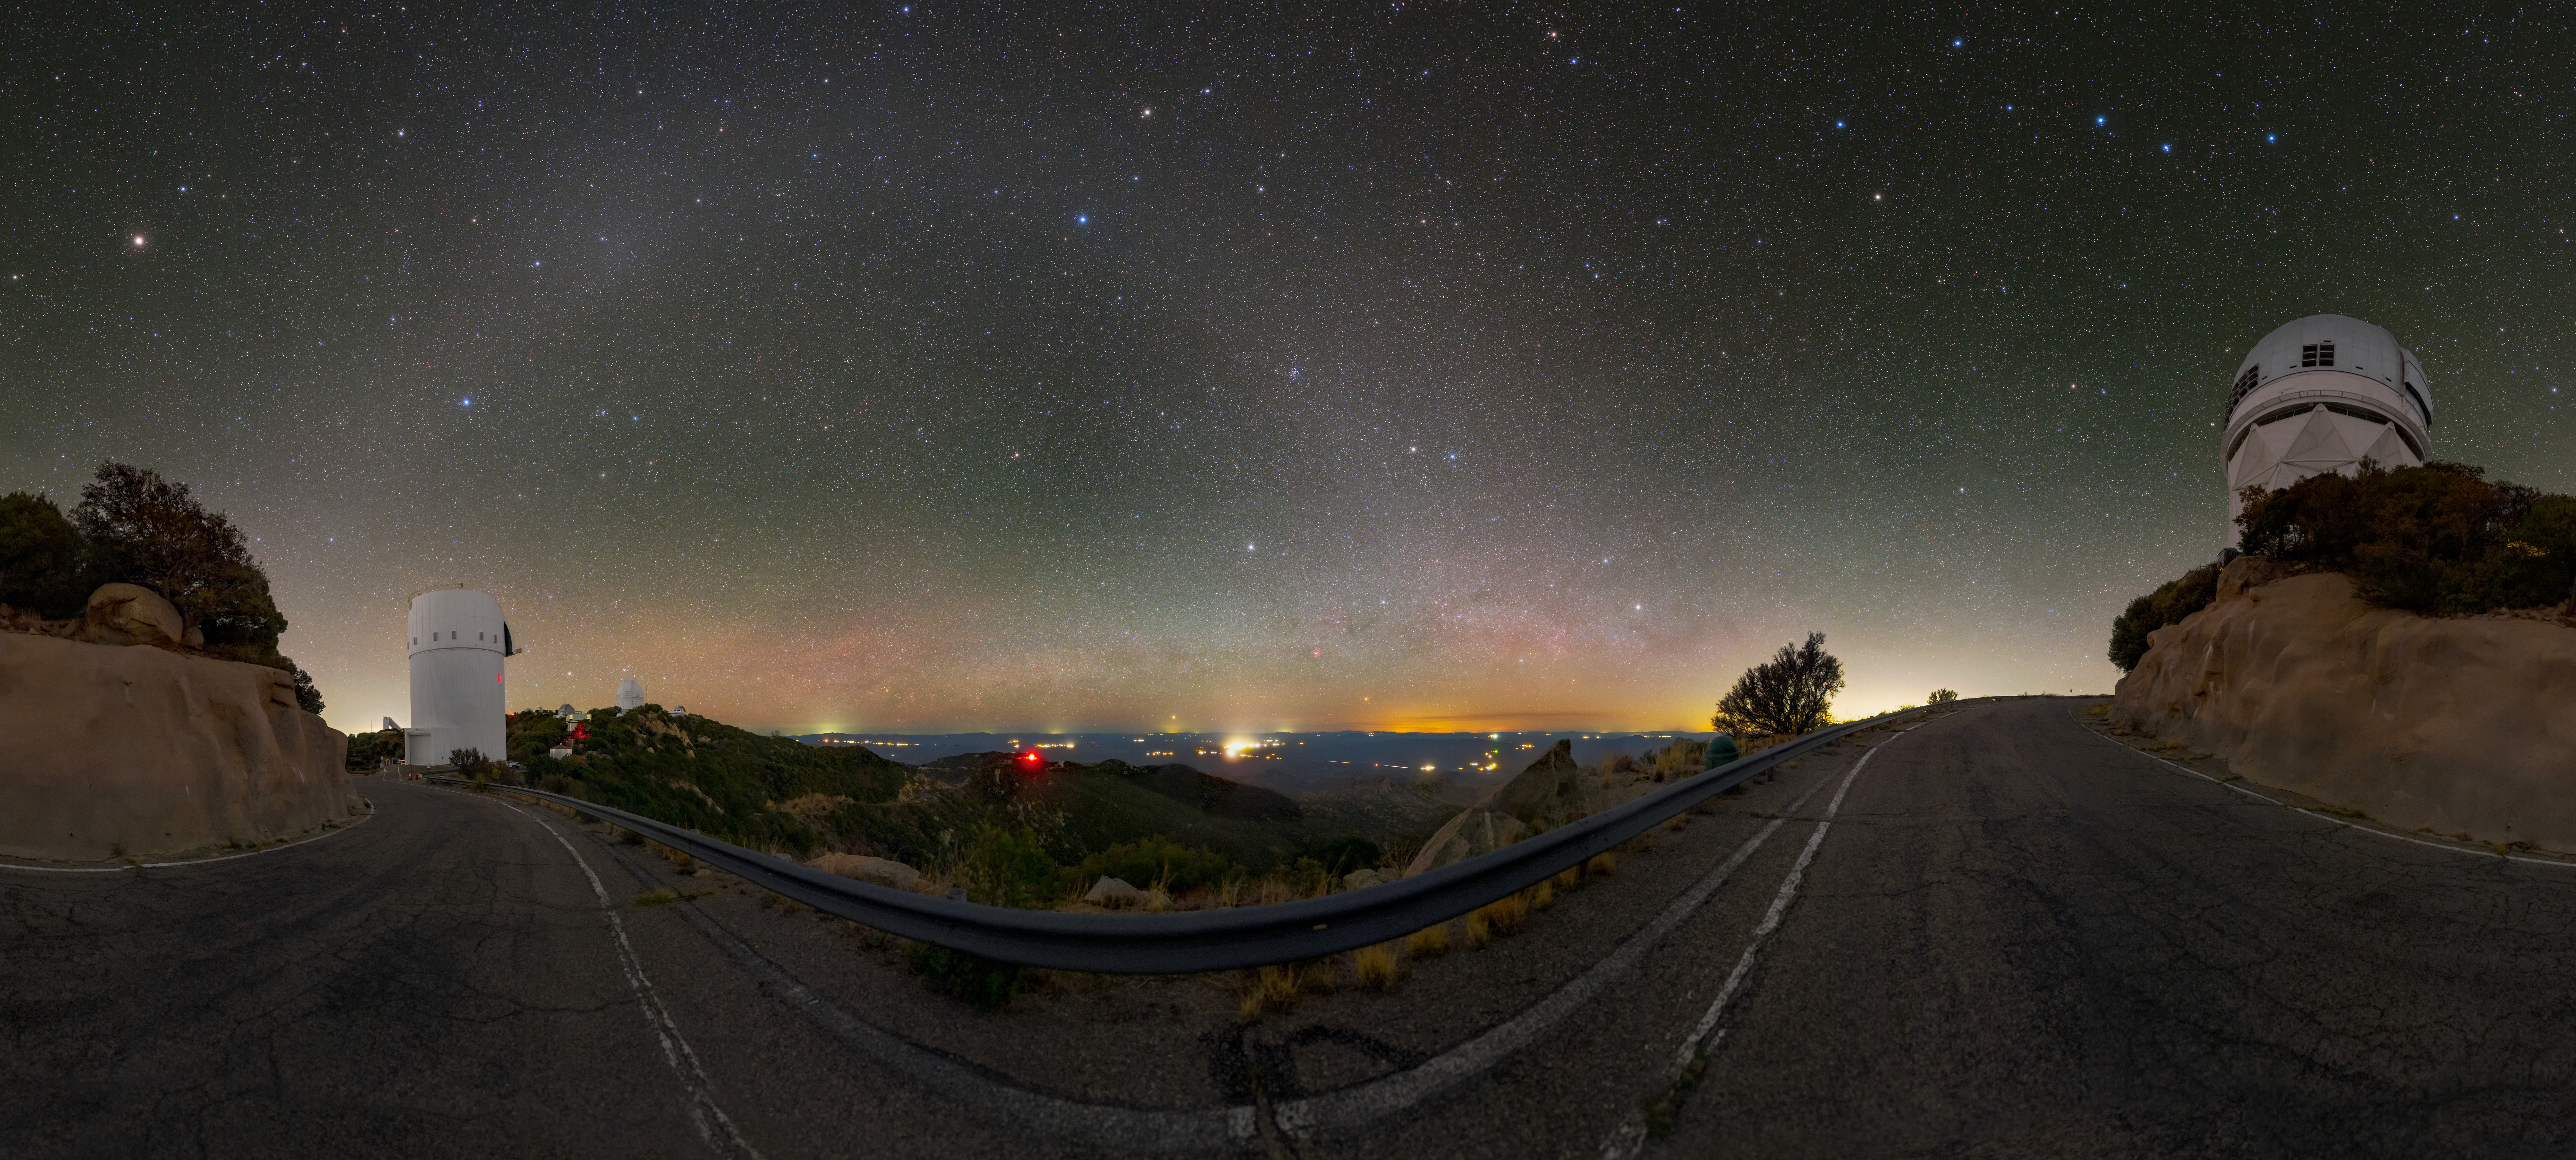

Arches all around Kitt Peak

Home to over twenty optical and two radio telescopes, the U.S. National Science Foundation Kitt Peak National Observatory (KPNO), a Program of NSF NOIRLab, is located at the highest point on the Quinlan Mountain in the Arizona-Sonoran Desert on the Tohono O’odham Nation, southwest of Tucson, Arizona. On the right is the Nicholas U. Mayall 4-meter Telescope, which was the world’s second-largest telescope when it was built in 1973. On the left is the UA Bok 2.3-meter Telescope, operated by Steward Observatory at the University of Arizona.

KPNO’s distance from heavily light-polluted areas — like the cities and towns on the horizon — makes it an ideal place for observing faint astronomical objects. In this picture, the photographer has captured two phenomena that are difficult to observe in areas affected by heavy light pollution. First is the faint arcing glow in the sky known as zodiacal light. This light glow is created by interplanetary dust scattering sunlight. Second is the brightest spot of the arch, seen over the Bok telescope, known as the Gegenschein. This spot is also caused by sunlight reflecting off of dust in the outer part of the Solar System — and so the Gegenschein always appears opposite the Sun in the sky. The curving of the road and the zodiacal light band is an effect of the panoramic 180-degree photograph. Click on the little icon to move around the image.

This photo was taken as part of the recent NOIRLab 2022 Photo Expedition to all the NOIRLab sites. Tomáš Slovinský, the photographer, is a NOIRLab Audiovisual Ambassador.

Credit: KPNO/NOIRLab/NSF/AURA/T. Slovinský